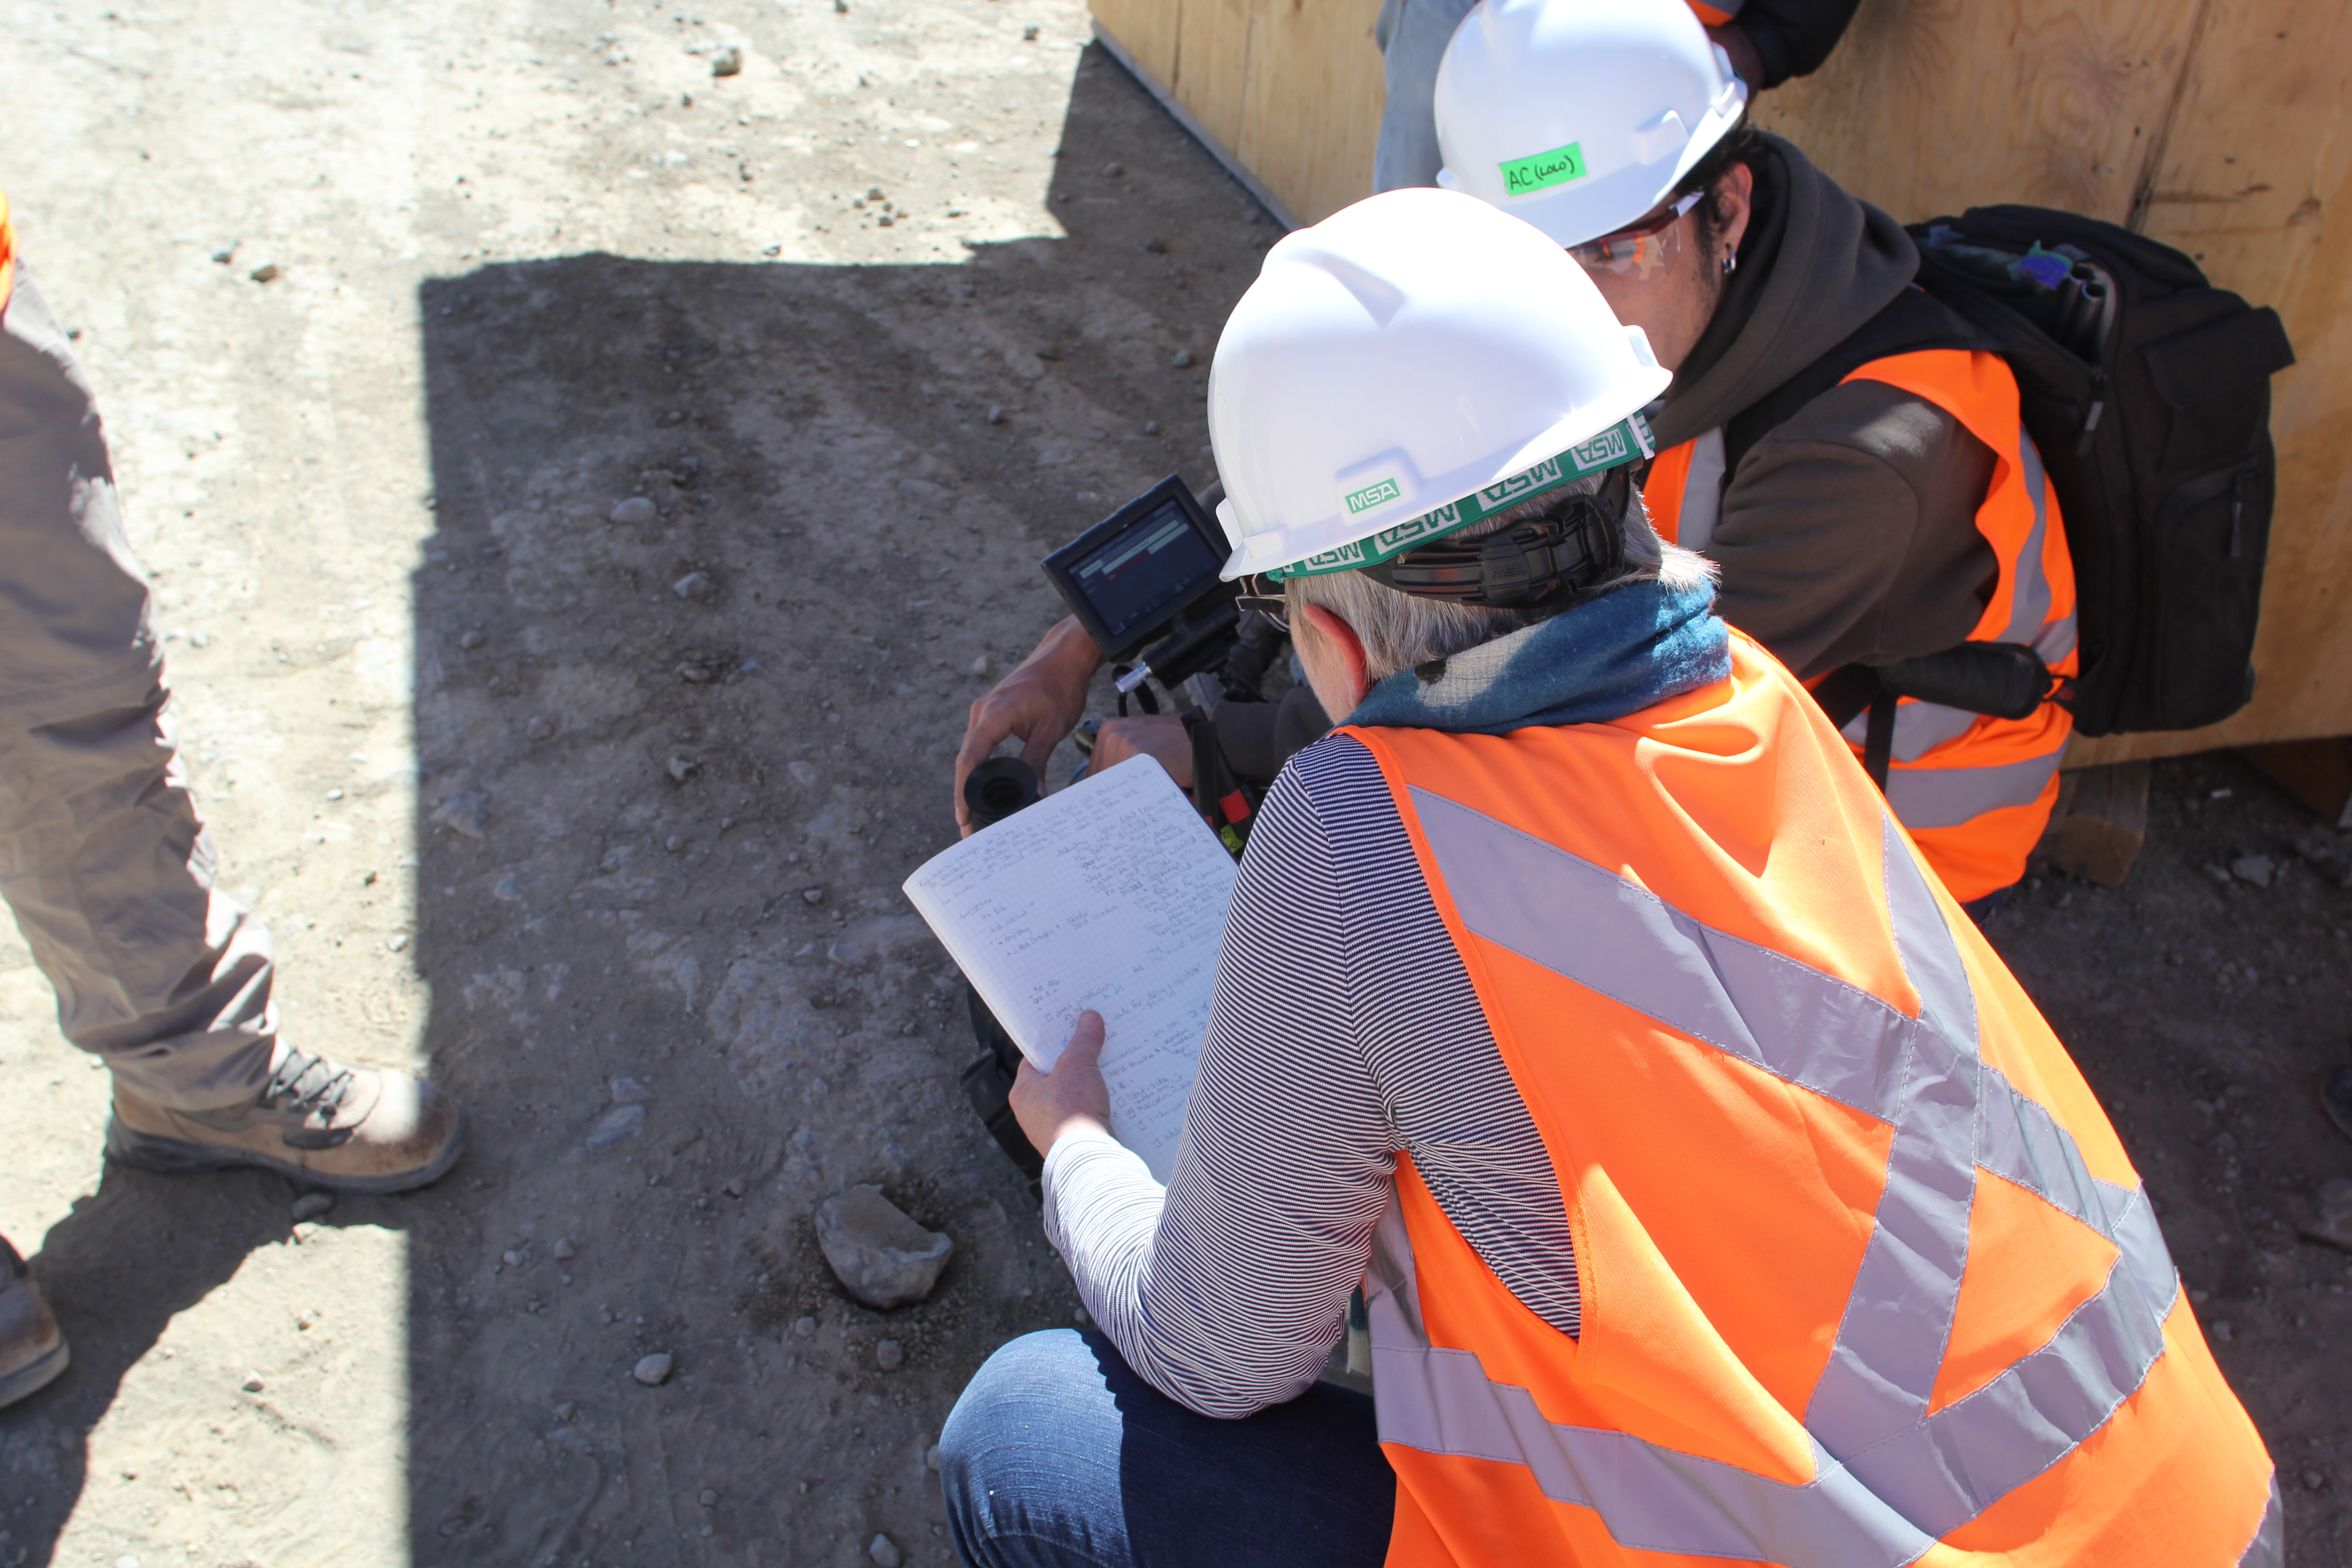

Cerro Pachón Multimedia Shoot

LSST Graphic Designer Emily Acosta traveled from Tucson to Cerro Pachón to meet a nine-member multimedia team directed by Alison Rose of Inigo Films and to coordinate with Eduardo so the media team’s work didn’t interfere with ongoing construction activities. Inigo Films was contracted to document the current state of construction via drone film footage, time-lapse sequences, panorama images, and fulldome clips. The assets will be archived in LSST’s upcoming digital asset management system for project viewing and later use in Education and Public Outreach (EPO) programs.

Credit: Rubin Observatory/NSF/AURA